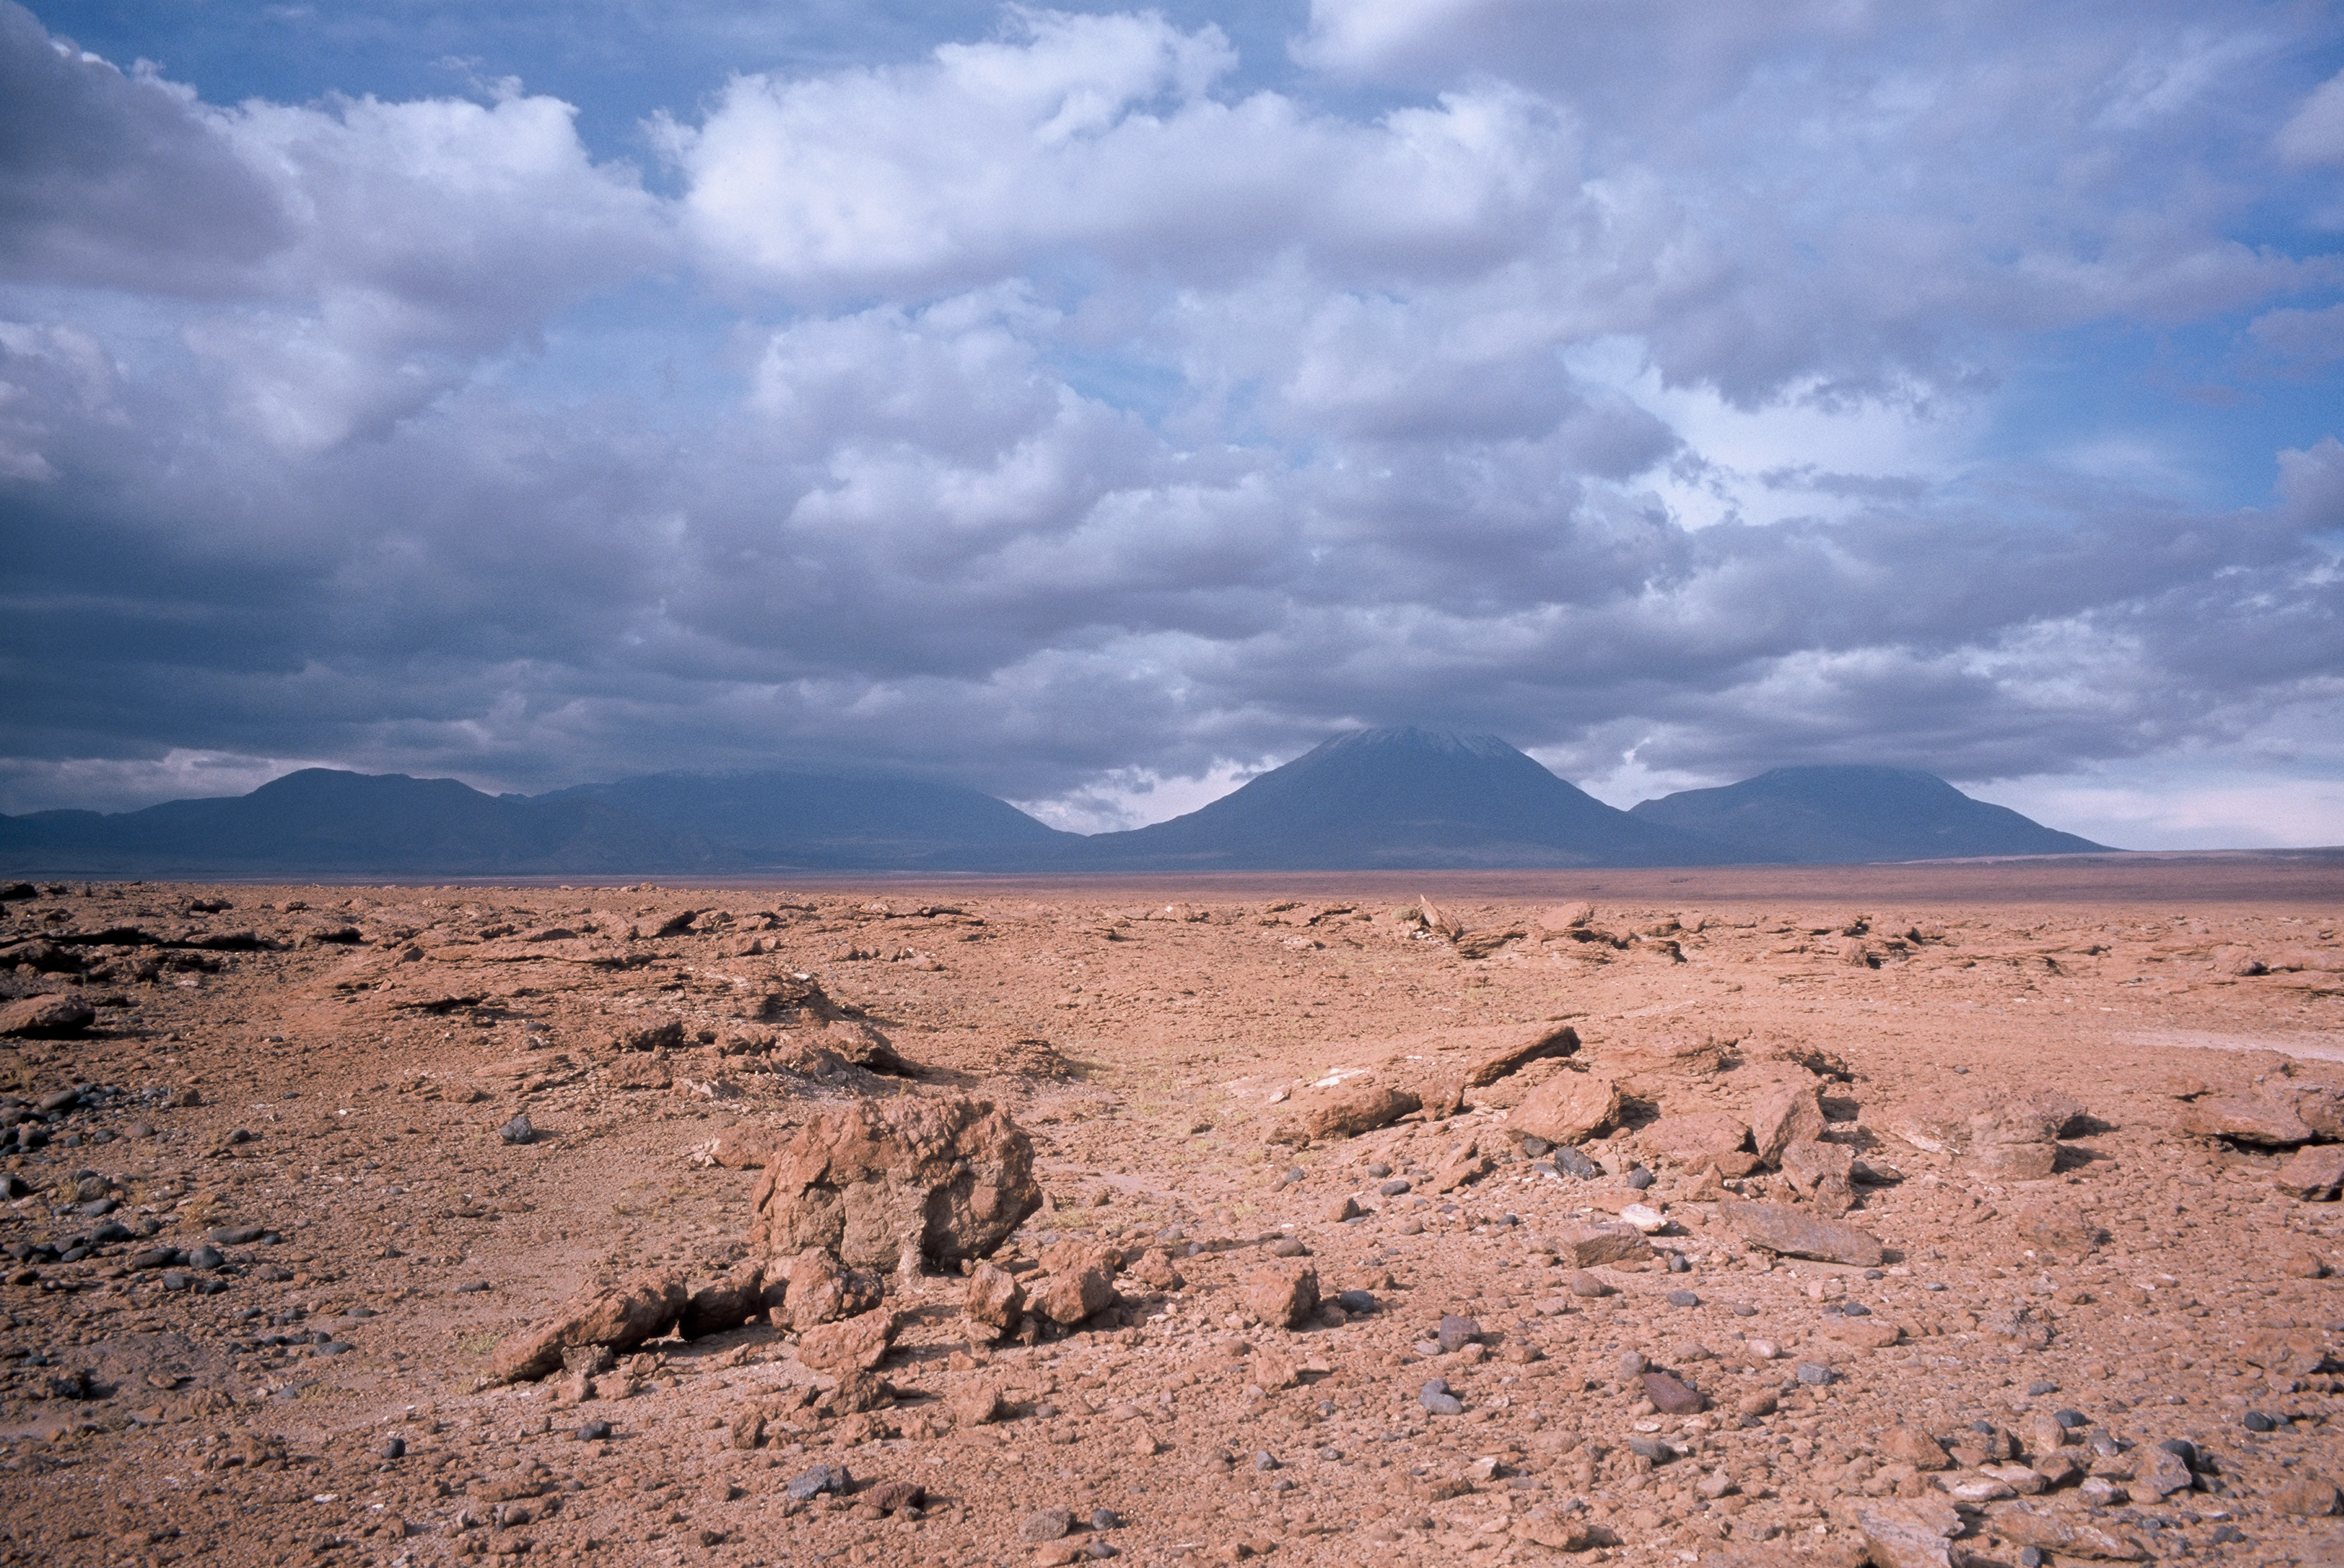

Old mountain track towards ALMA

The old mountain tracks served as the early access road to the ALMA site in 2002. This track was turned into a 12m wide dirt road in 2003.

Credit: ESO